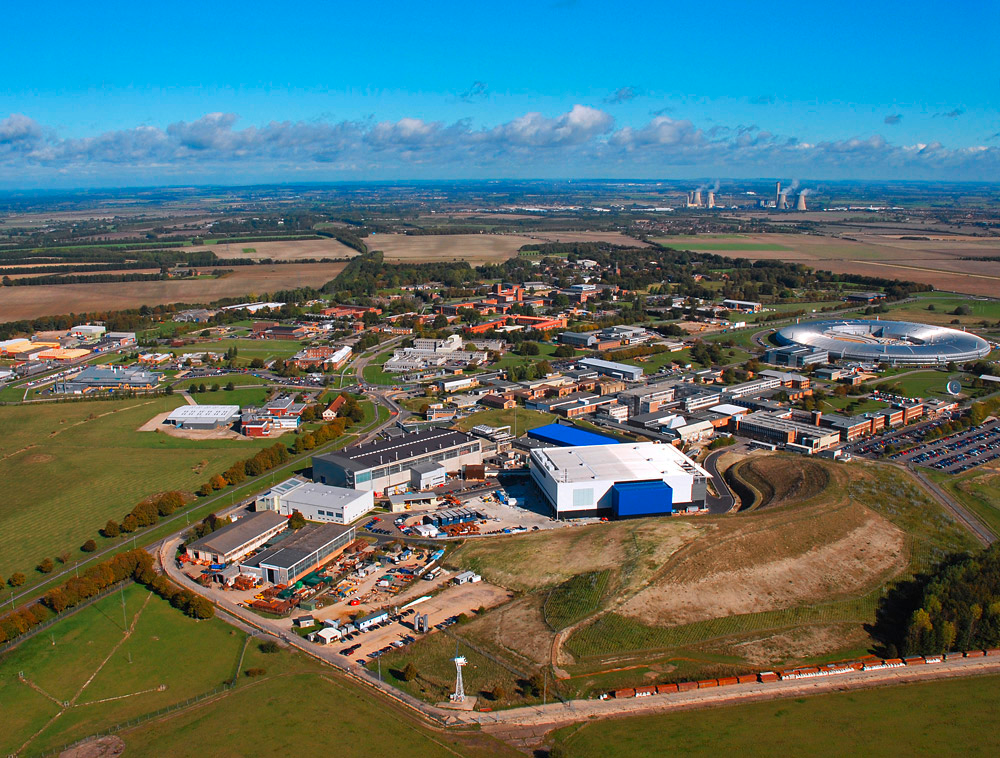

Rutherford Appleton Laboratory

Aerial view of Harwell Oxford, showing RAL in the foreground and the Diamond Light Source in the background.

Credit: Science and Technology Facilities Council